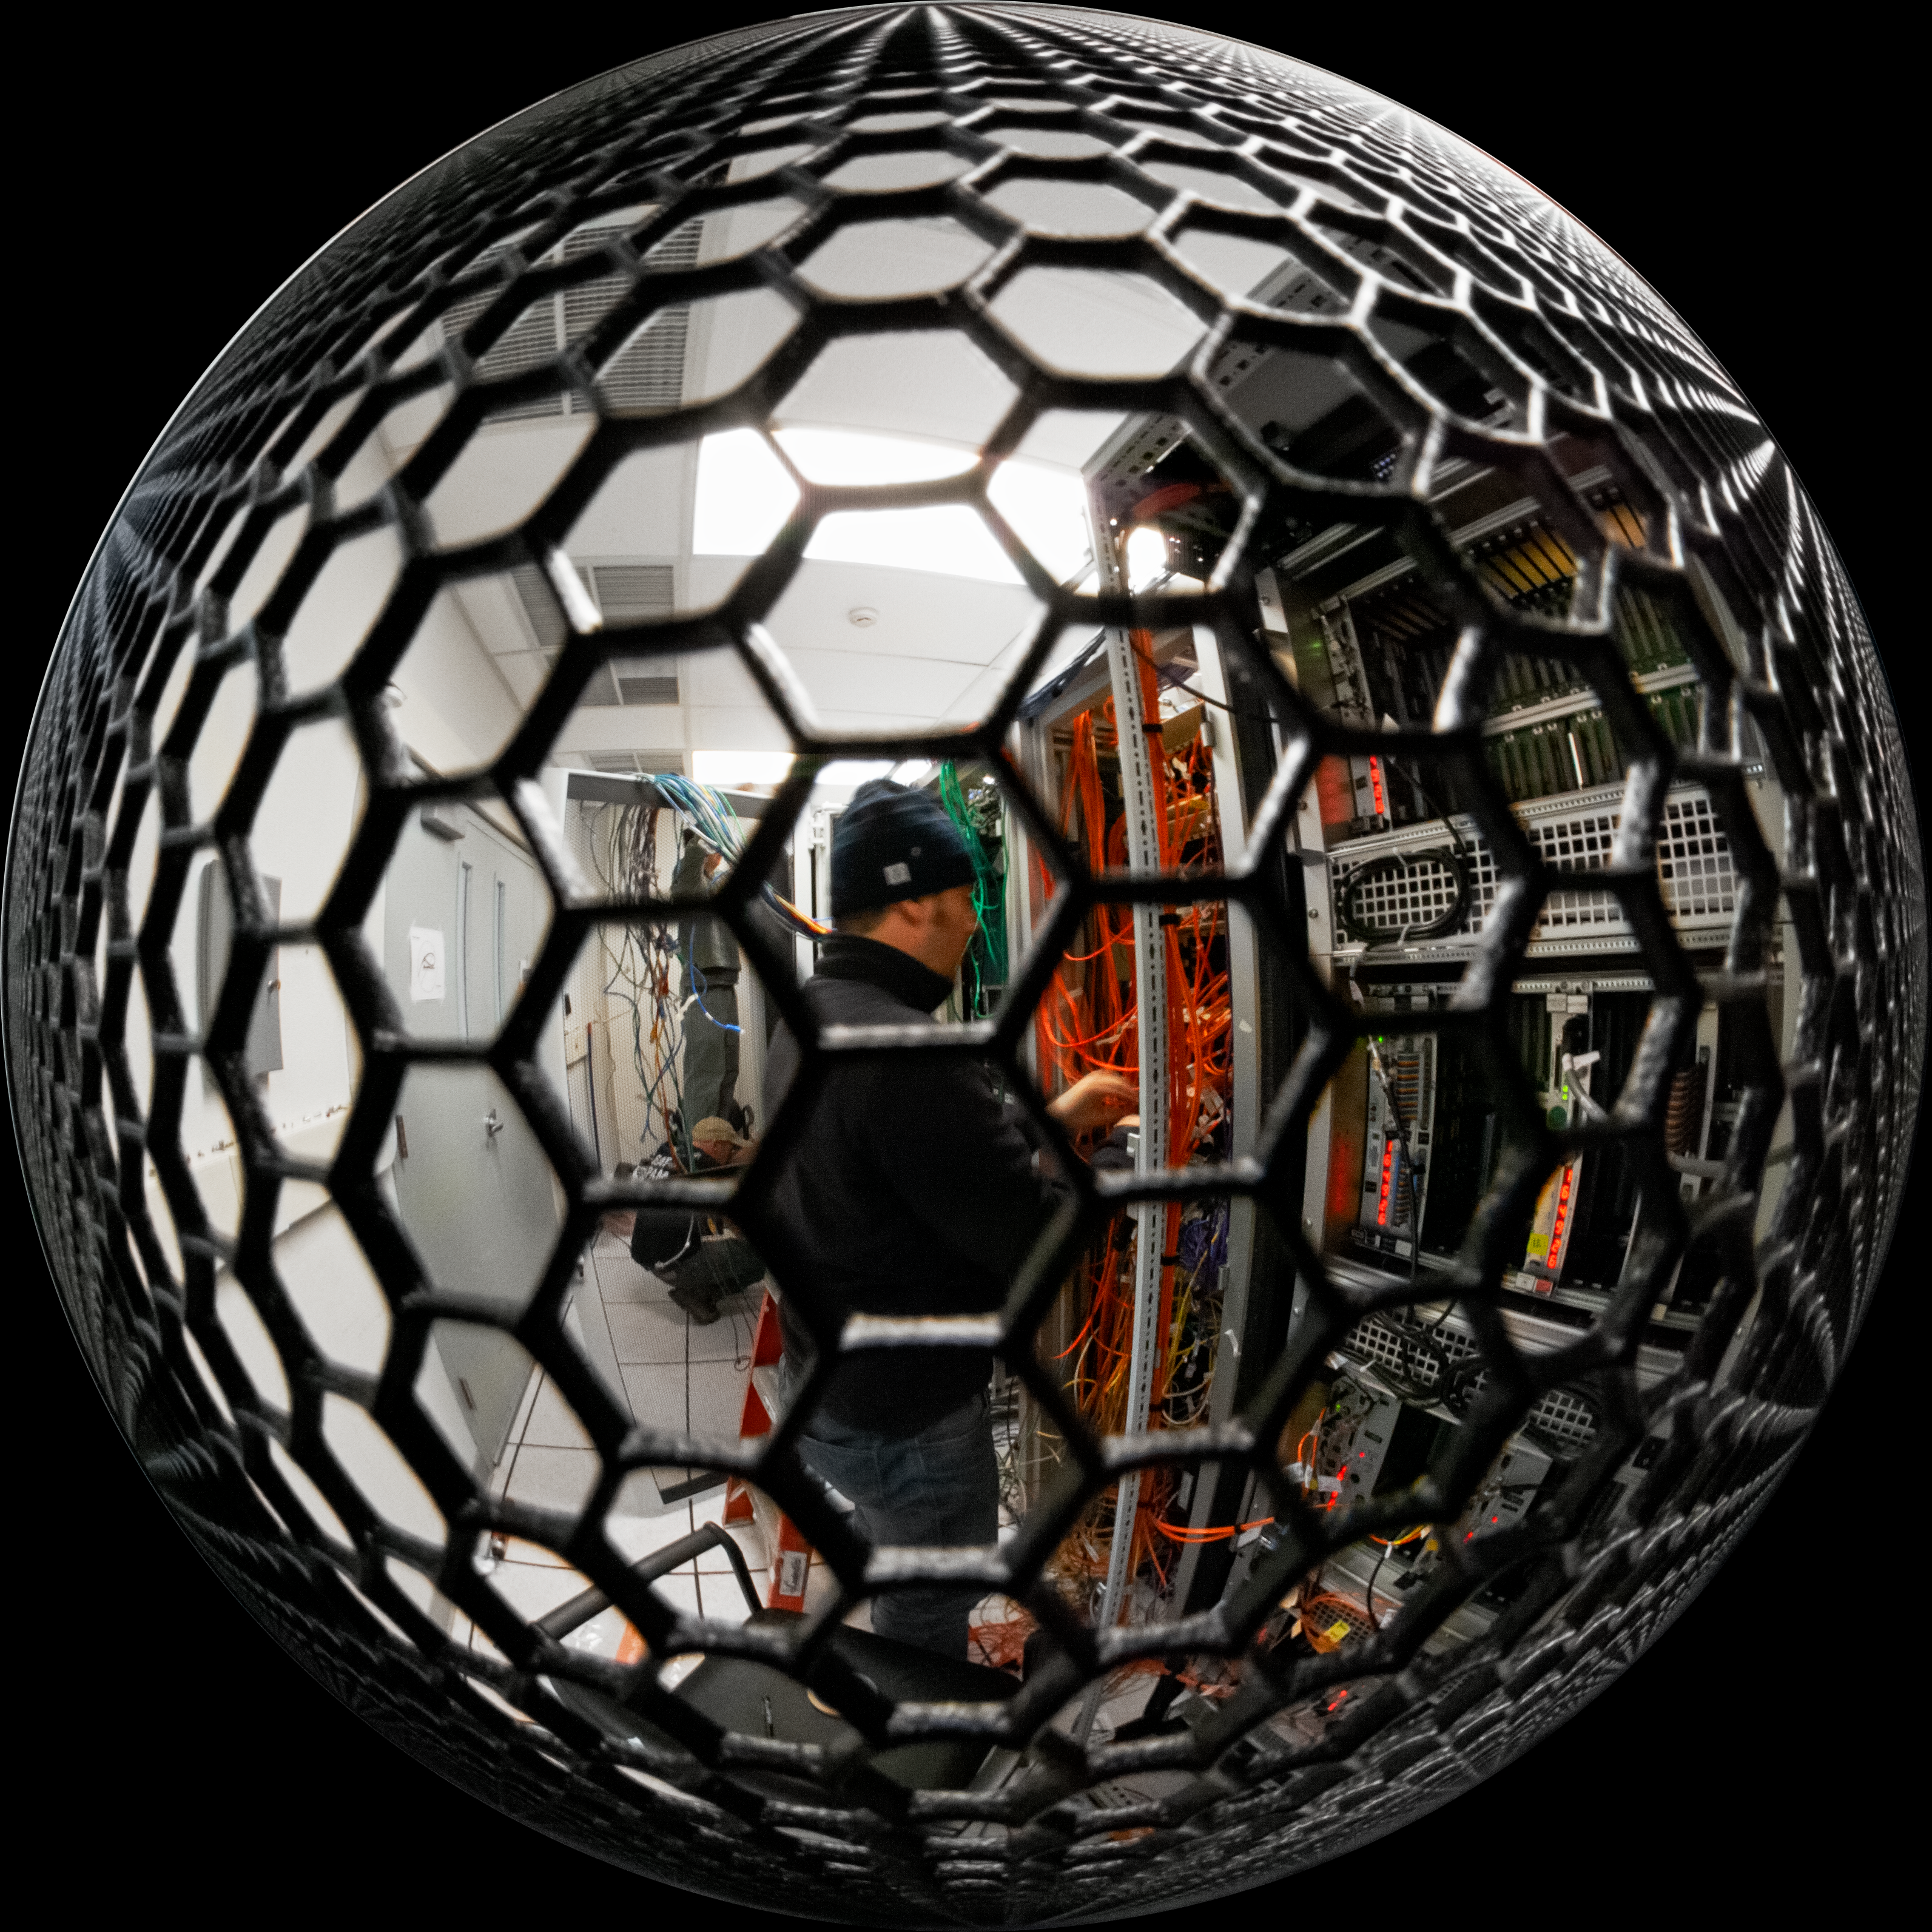

Data Center Fish Eye View

NOIRLab's Information Systems Engineer Eduardo Toro is seen through the protection cells of on of the Data Center at the Gemini South telescope in Chile.

Credit: International Gemini Observatory/NOIRLab/NSF/AURA/Manuel Paredes